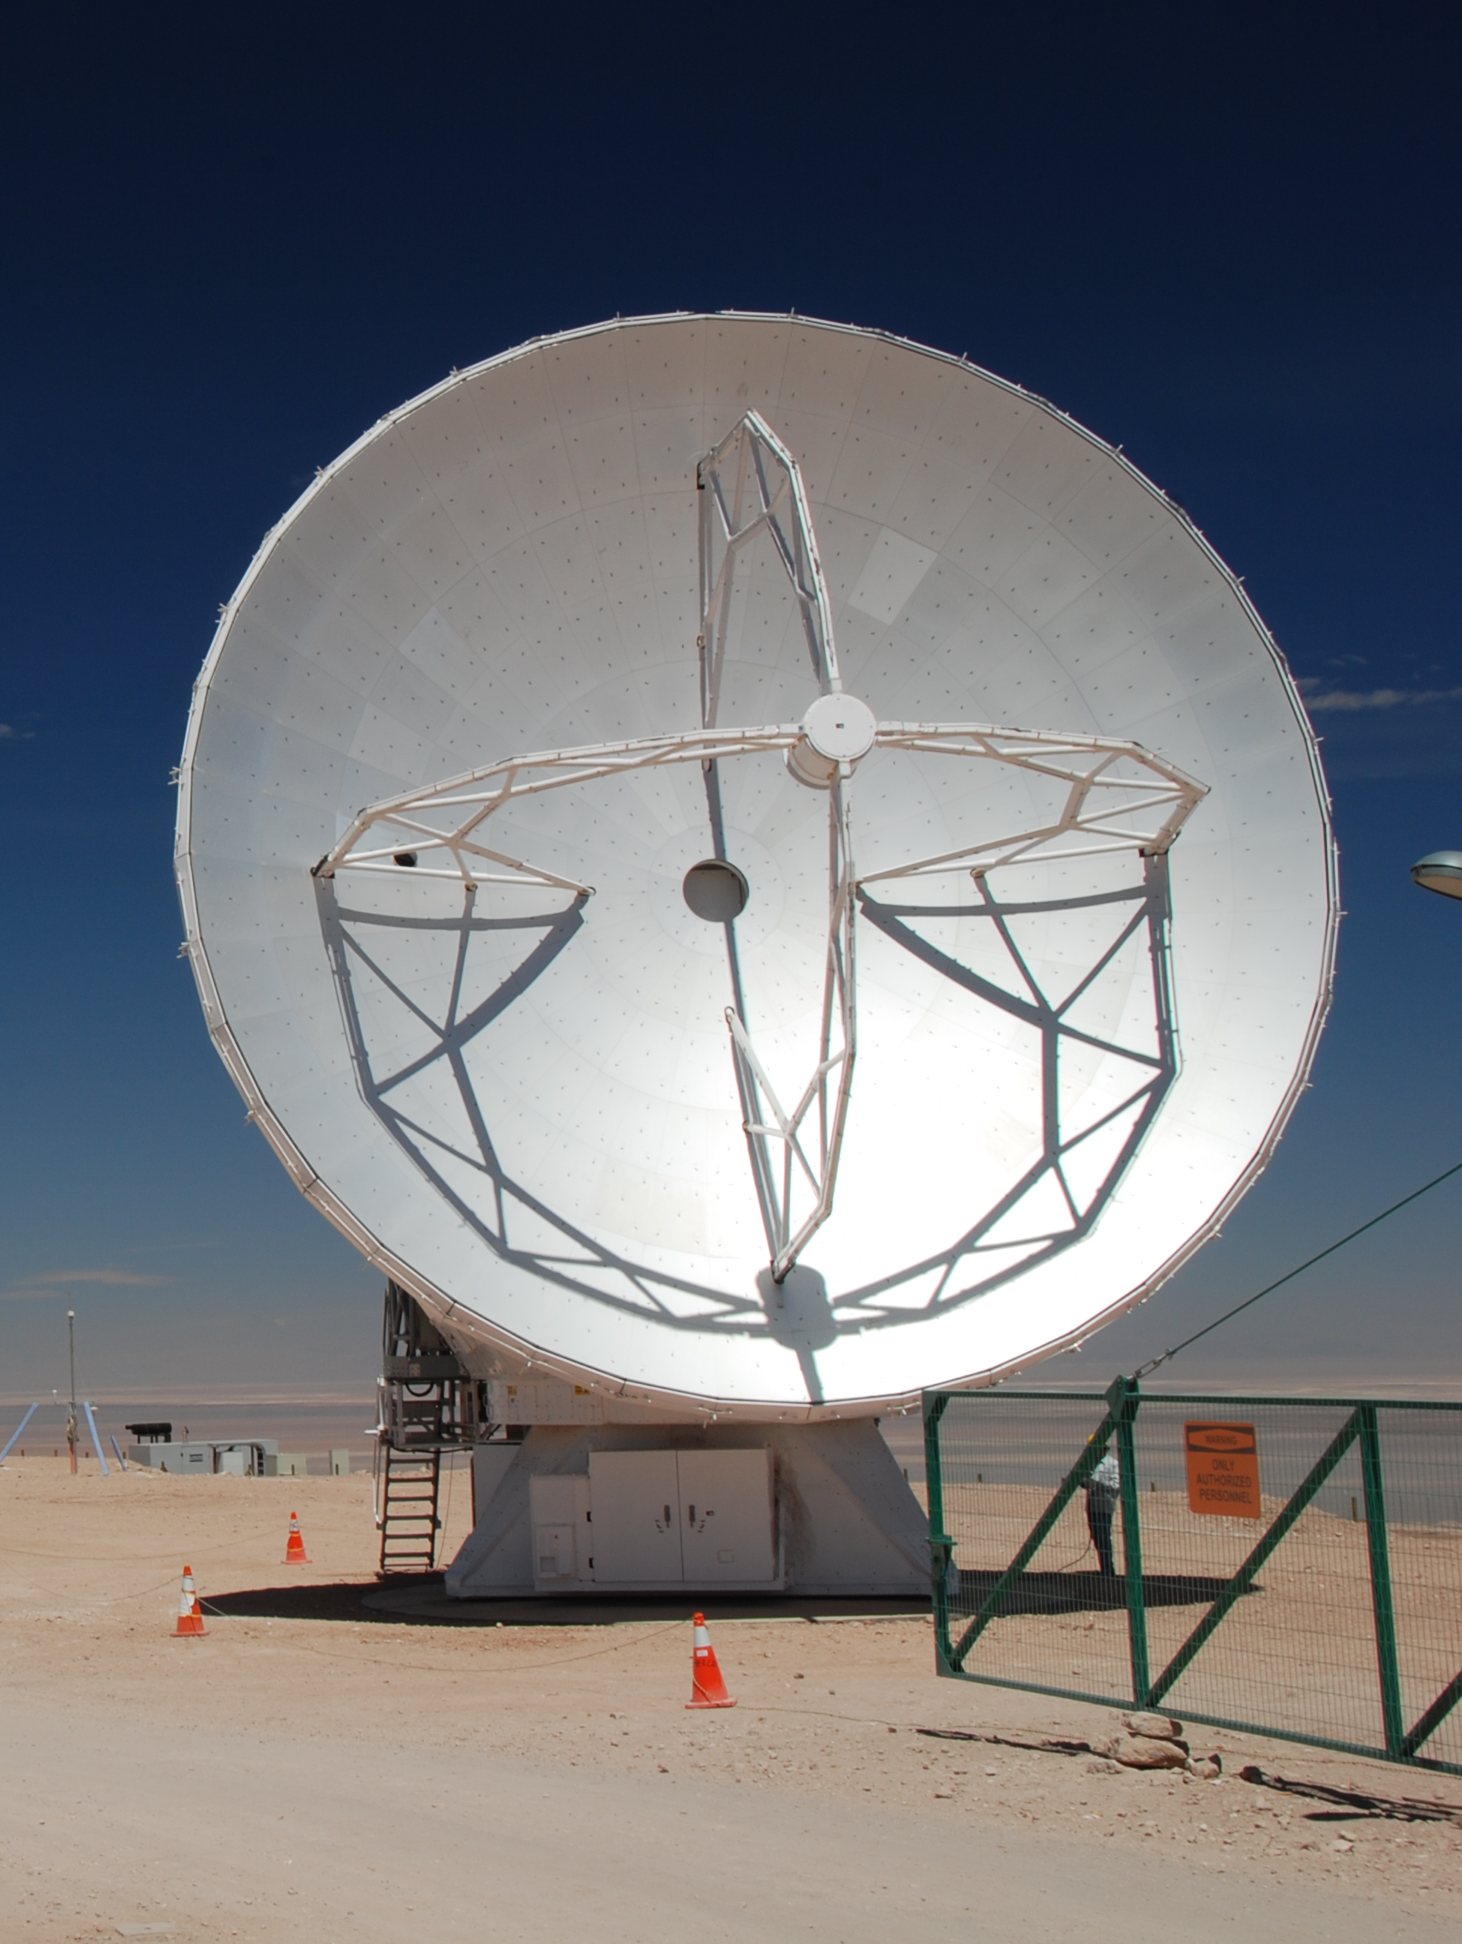

ALMA antenna

ALMA 12 m diameter antenna, manufactured by Mitsubishi Electric Corporation, pictured at the ALMA Operations Support Facility.

Credit: ALMA (ESO/NAOJ/NRAO)